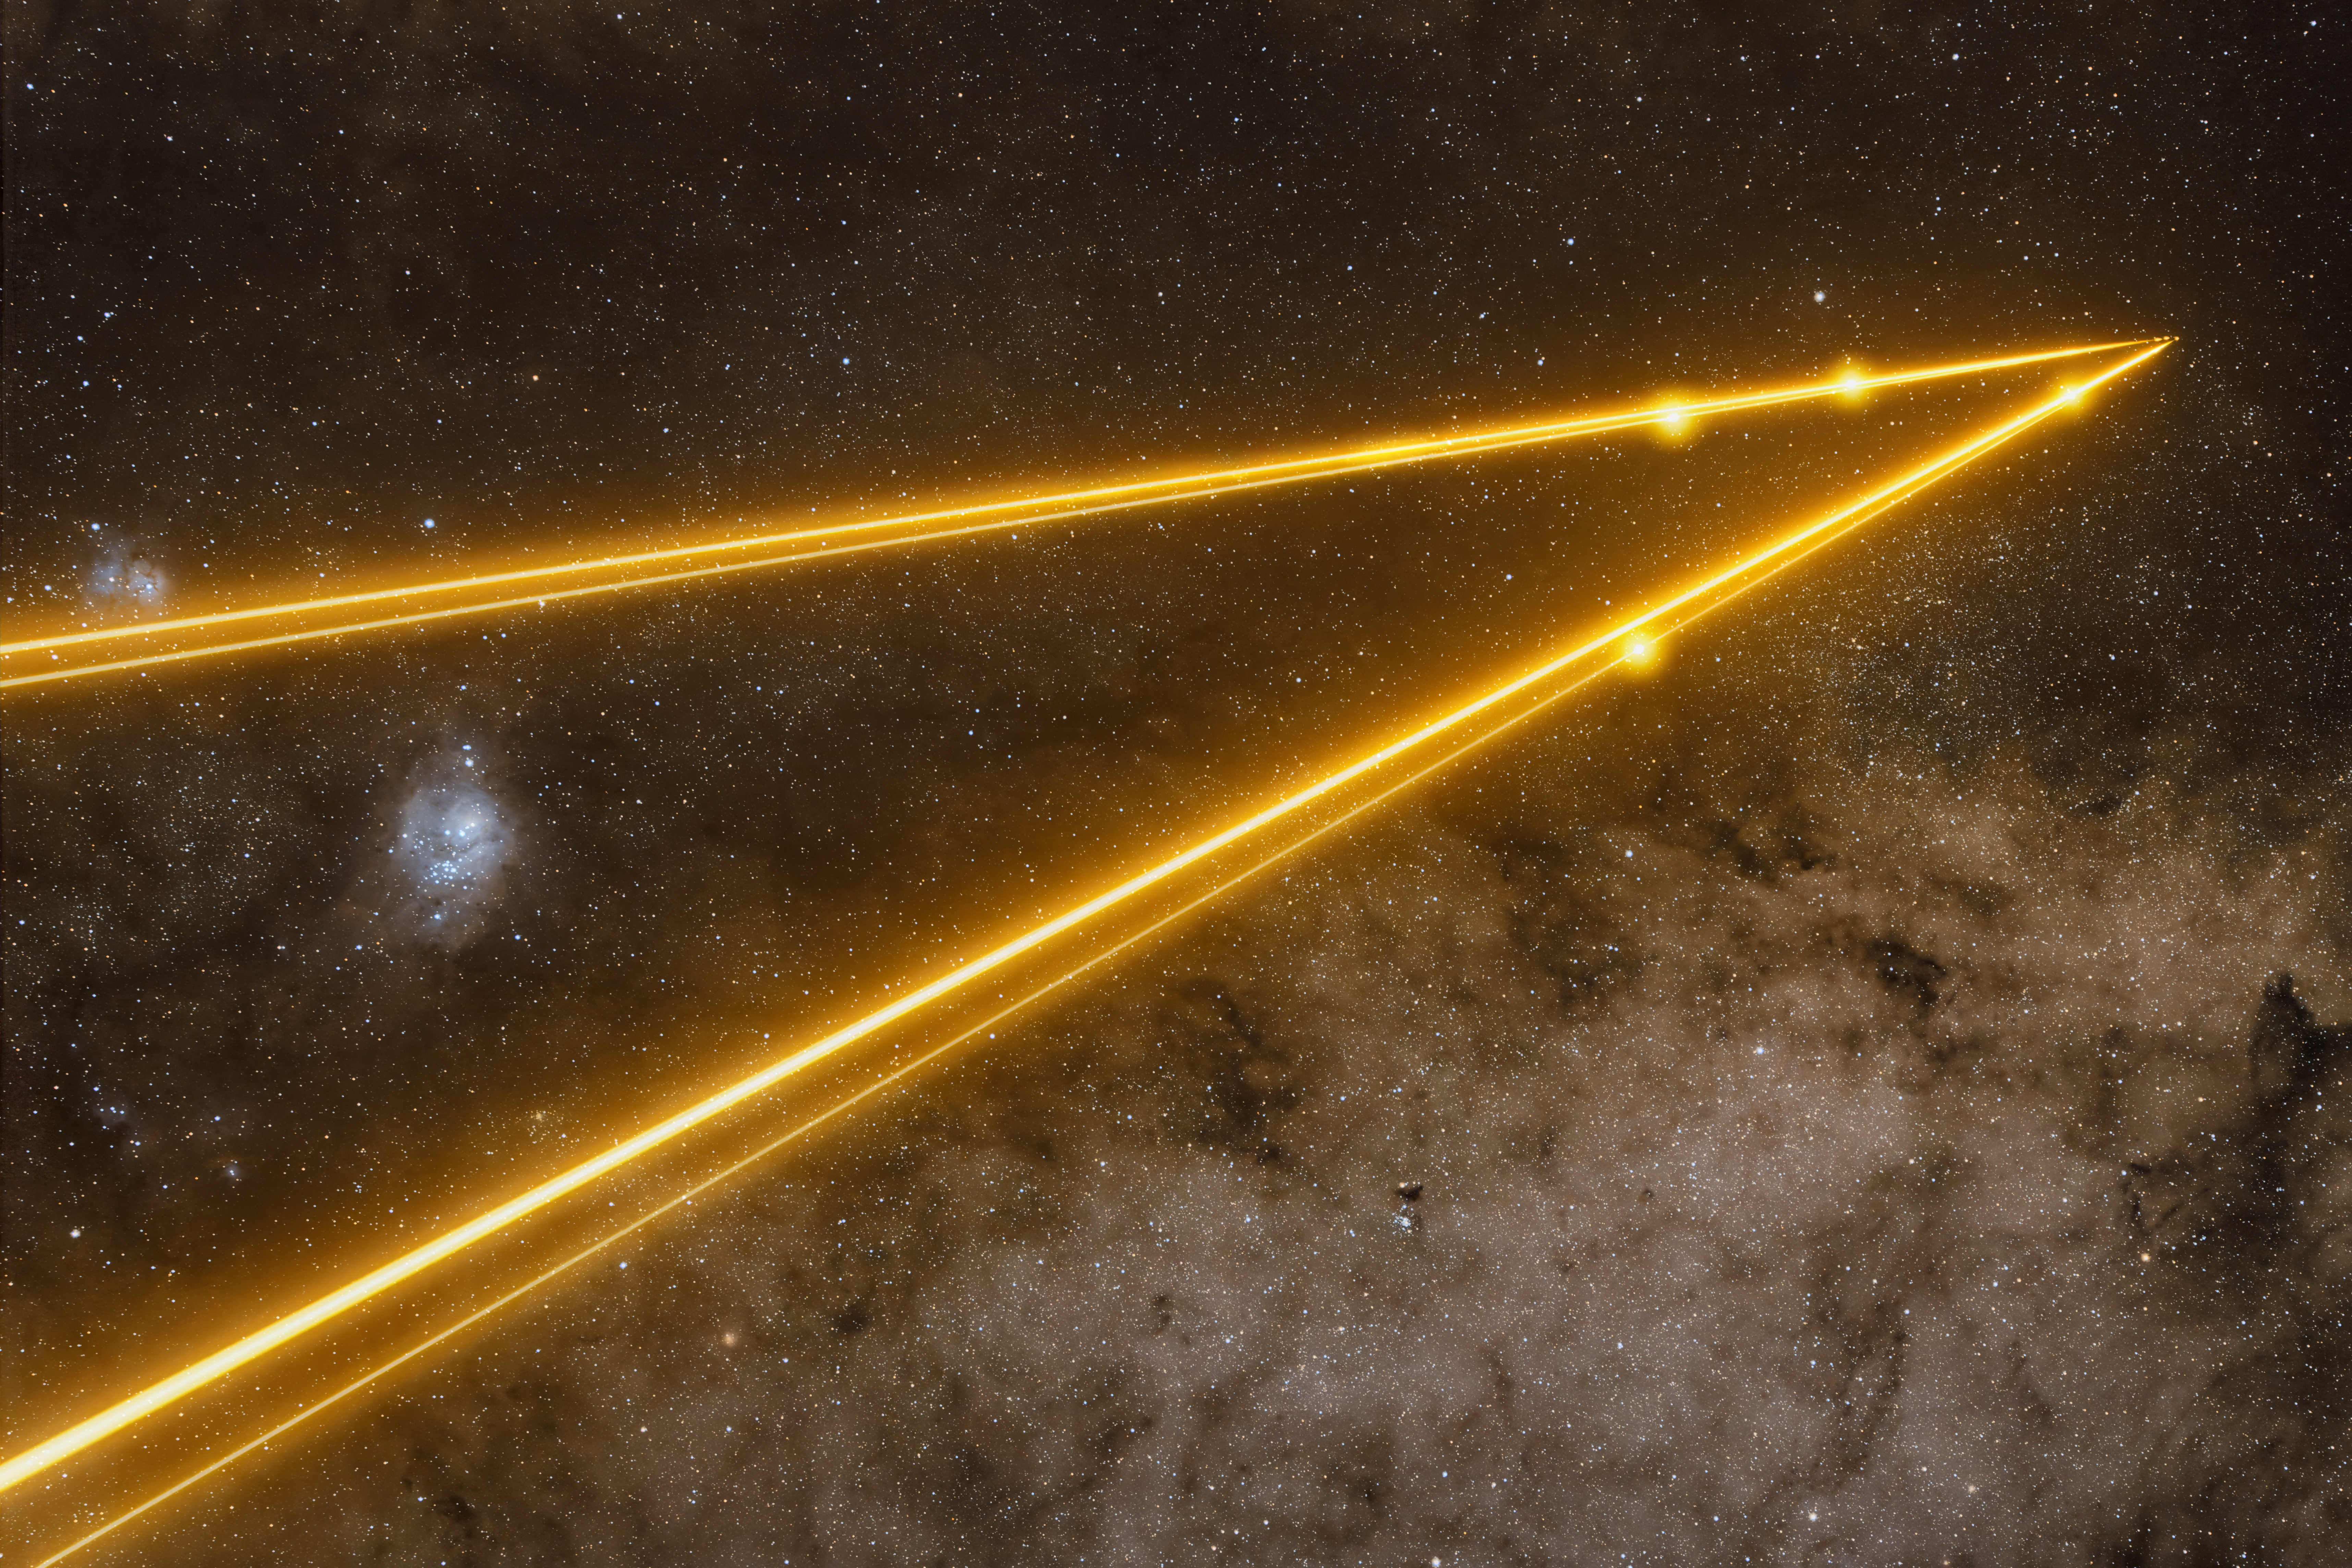

Join the dots

Four laser beams shine across the magnificent Southern sky in today’s Picture of the Week. Glowing beads of light, one on each beam, are created by a thin layer of clouds crossing the path of the lasers and hint at the source of these beams. Emitted by the four Unit Telescopes (UTs) of ESO’s Very Large Telescope (VLT), here working together as part of the VLT Interferometer (VLTI), the shape of the four bright spots mirrors the layout of the UTs. But these spots were a happy accident caused by clouds that happened to be in the way — the lasers themselves target a much higher layer in our atmosphere.

As of November 2025, all four UTs are equipped with lasers, as part of a series of significant upgrades to the VLTI named GRAVITY+. Each laser creates an artificial “star”, 90 kilometres above the Earth’s surface, used to detect how the moving atmosphere distorts incoming light. This enables a telescope to make real-time corrections that cancel out the atmosphere’s blurring effect. “Unblurred” light from the four UTs can then be combined to make detailed observations of distant cosmic objects. This upgrade has unlocked the entire Southern sky to the VLTI by allowing the system to observe much fainter objects than before.

In this image the telescopes, and the lasers, are pointing to the centre of our galaxy, the region around the supermassive black hole Sagittarius A*. If you look closely at the apex of the laser triangle you may be able to discern the four tiny artificial stars created by the beams. Deeper observations at the heart of the Milky Way are a key science motivation for GRAVITY+, in particular to understand the properties of our supermassive black hole.

“For me, this image is an accomplishment,” says photographer and ESO astronomer Anthony Berdeu, who has worked on the GRAVITY+ project since 2022. “These were intense, challenging but fascinating years where I had the chance to work with great and talented people in the consortium and at ESO,” he reflects. After years of hard work implementing the upgrades, “the first night the lasers were shined to point at the galactic centre, I had to be on the VLT platform to take a picture.” His photograph captures not just the four lasers — appearing to pierce the dark patch where cosmic dust clouds mask the galactic centre — but also the bright band of the Milky Way to the lower right and the Lagoon and Trifid nebulae (both around 5000 light years away) to the left. Additionally, Berdeu got a “nice surprise” when passing thin clouds intercepted the lasers, producing an outline of the UTs in gold spots, “adding some drama to the scene.”

Credit: A. Berdeu/ESO